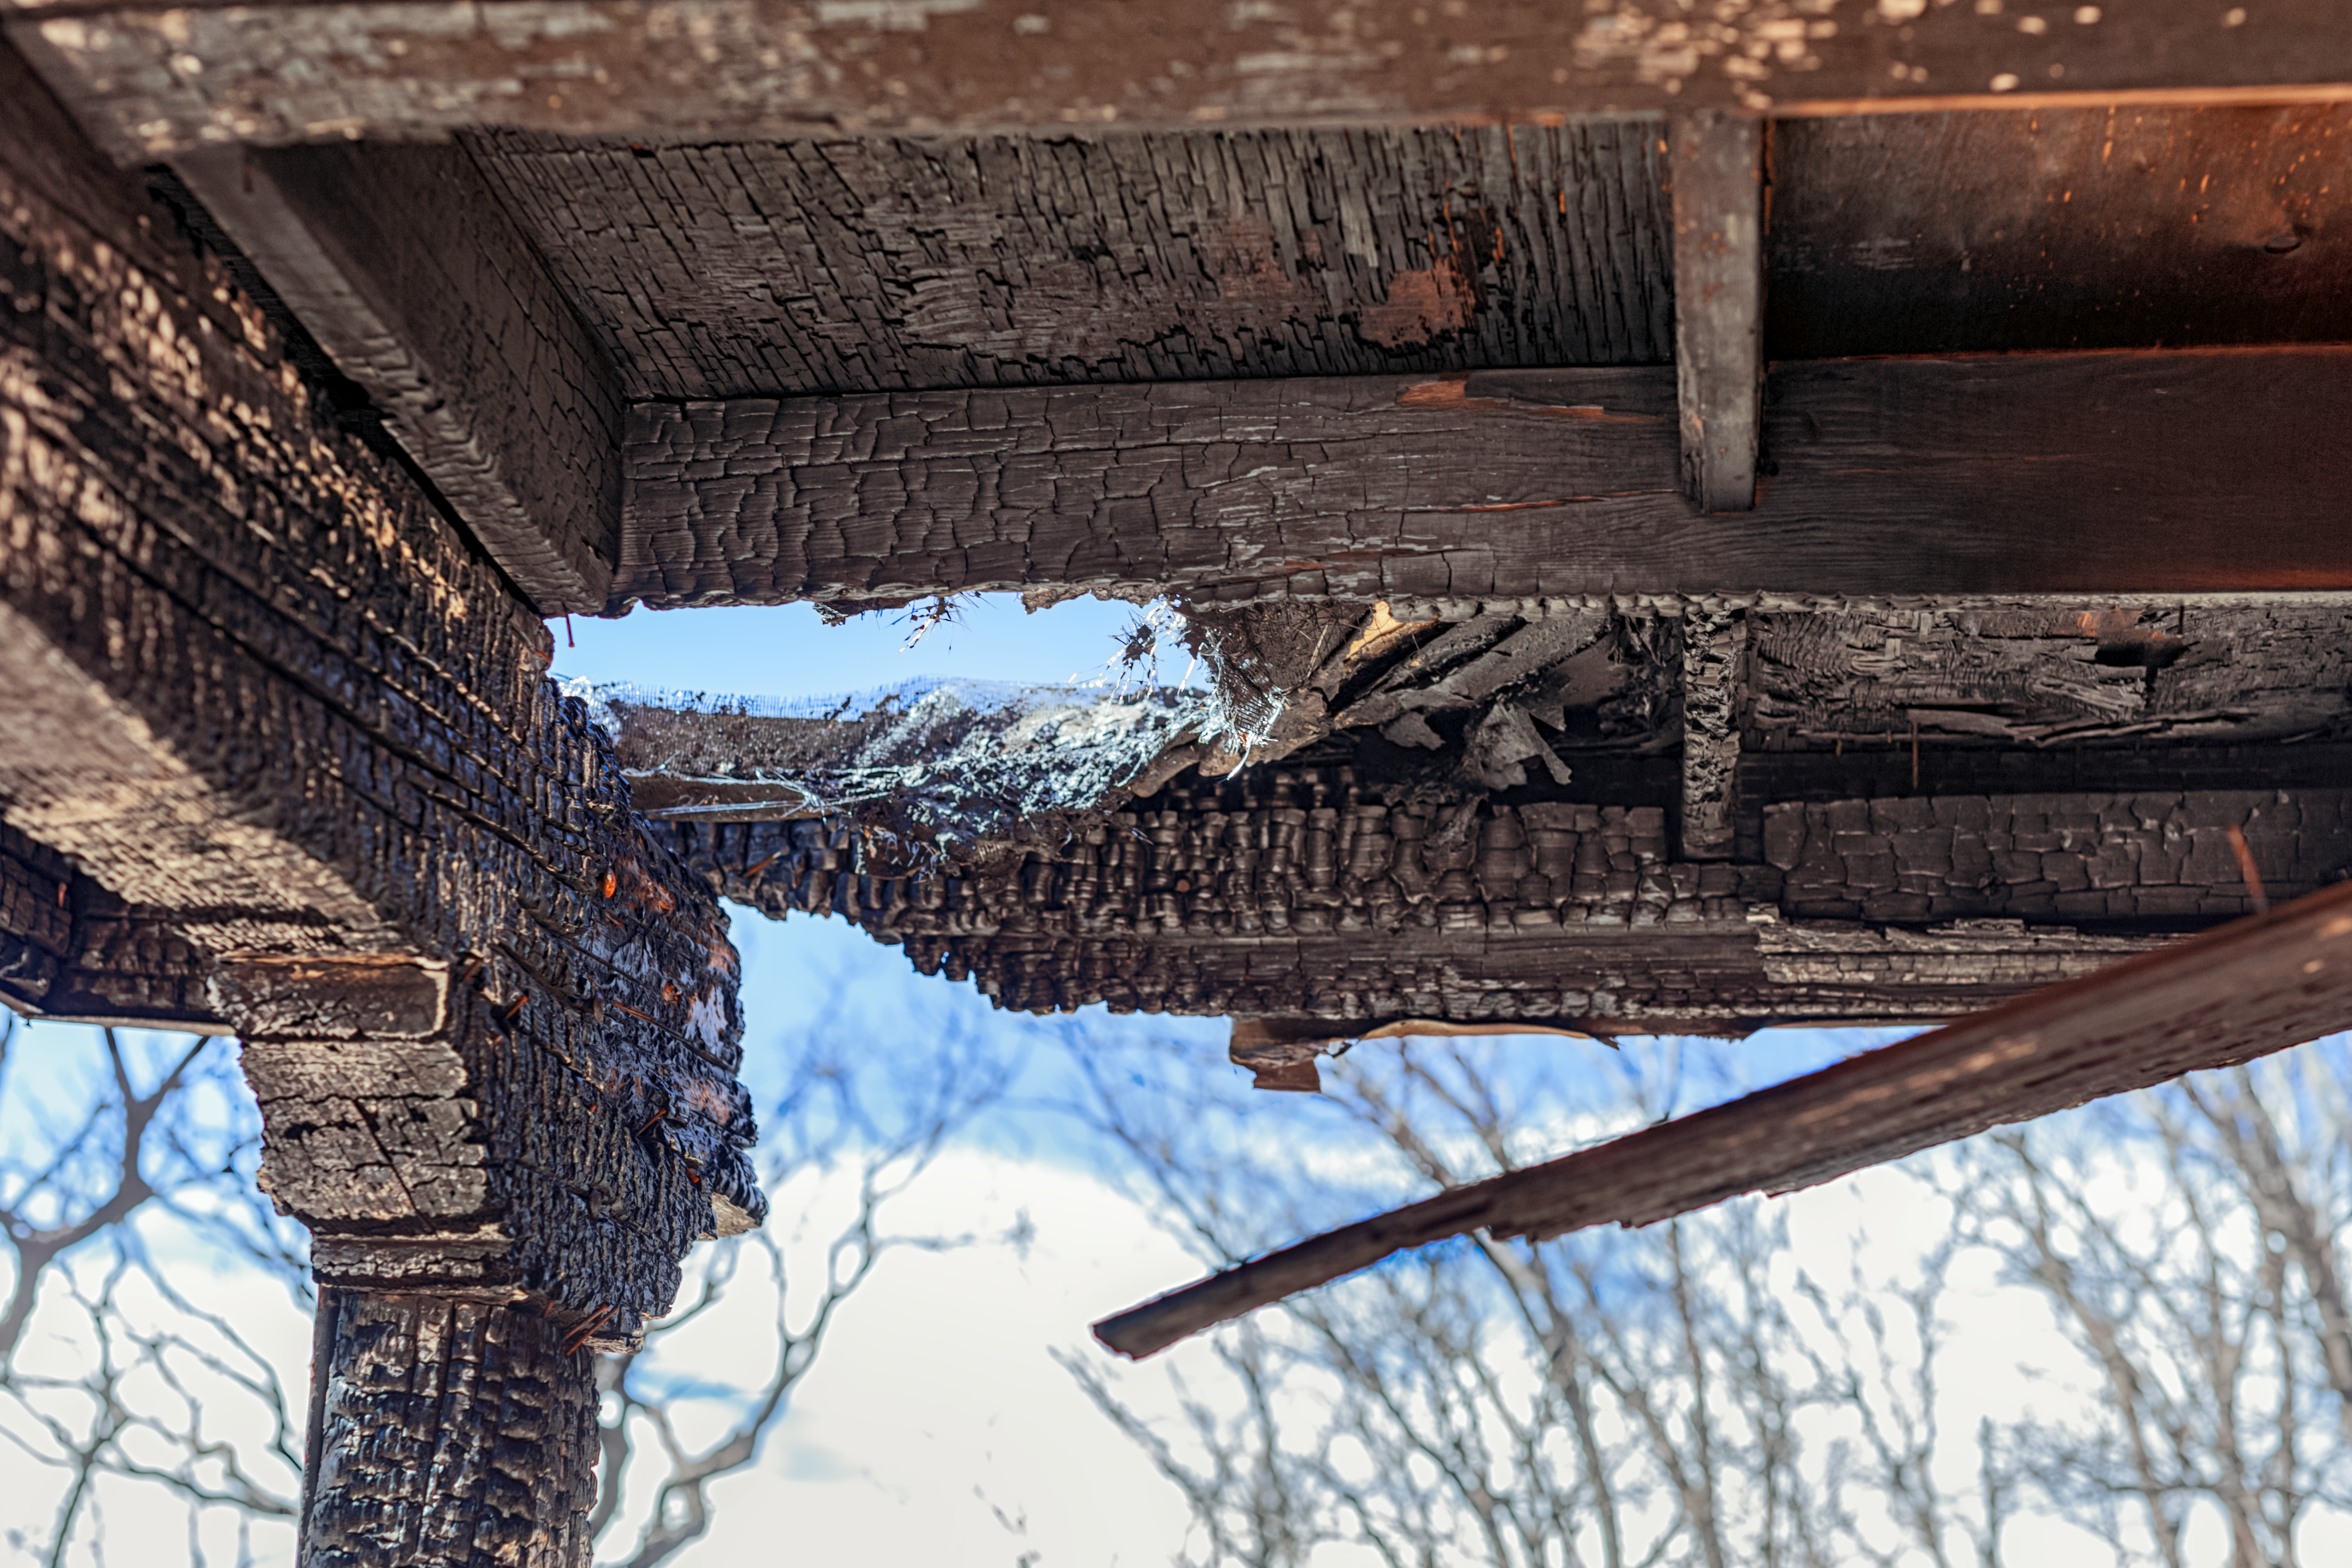

Contreras Fire Aftermath

The aftermath of the Contreras Fire that swept through Kitt Peak National Observatory in June 2022.

Credit: KPNO/NOIRLab/NSF/AURA/P. Horálek